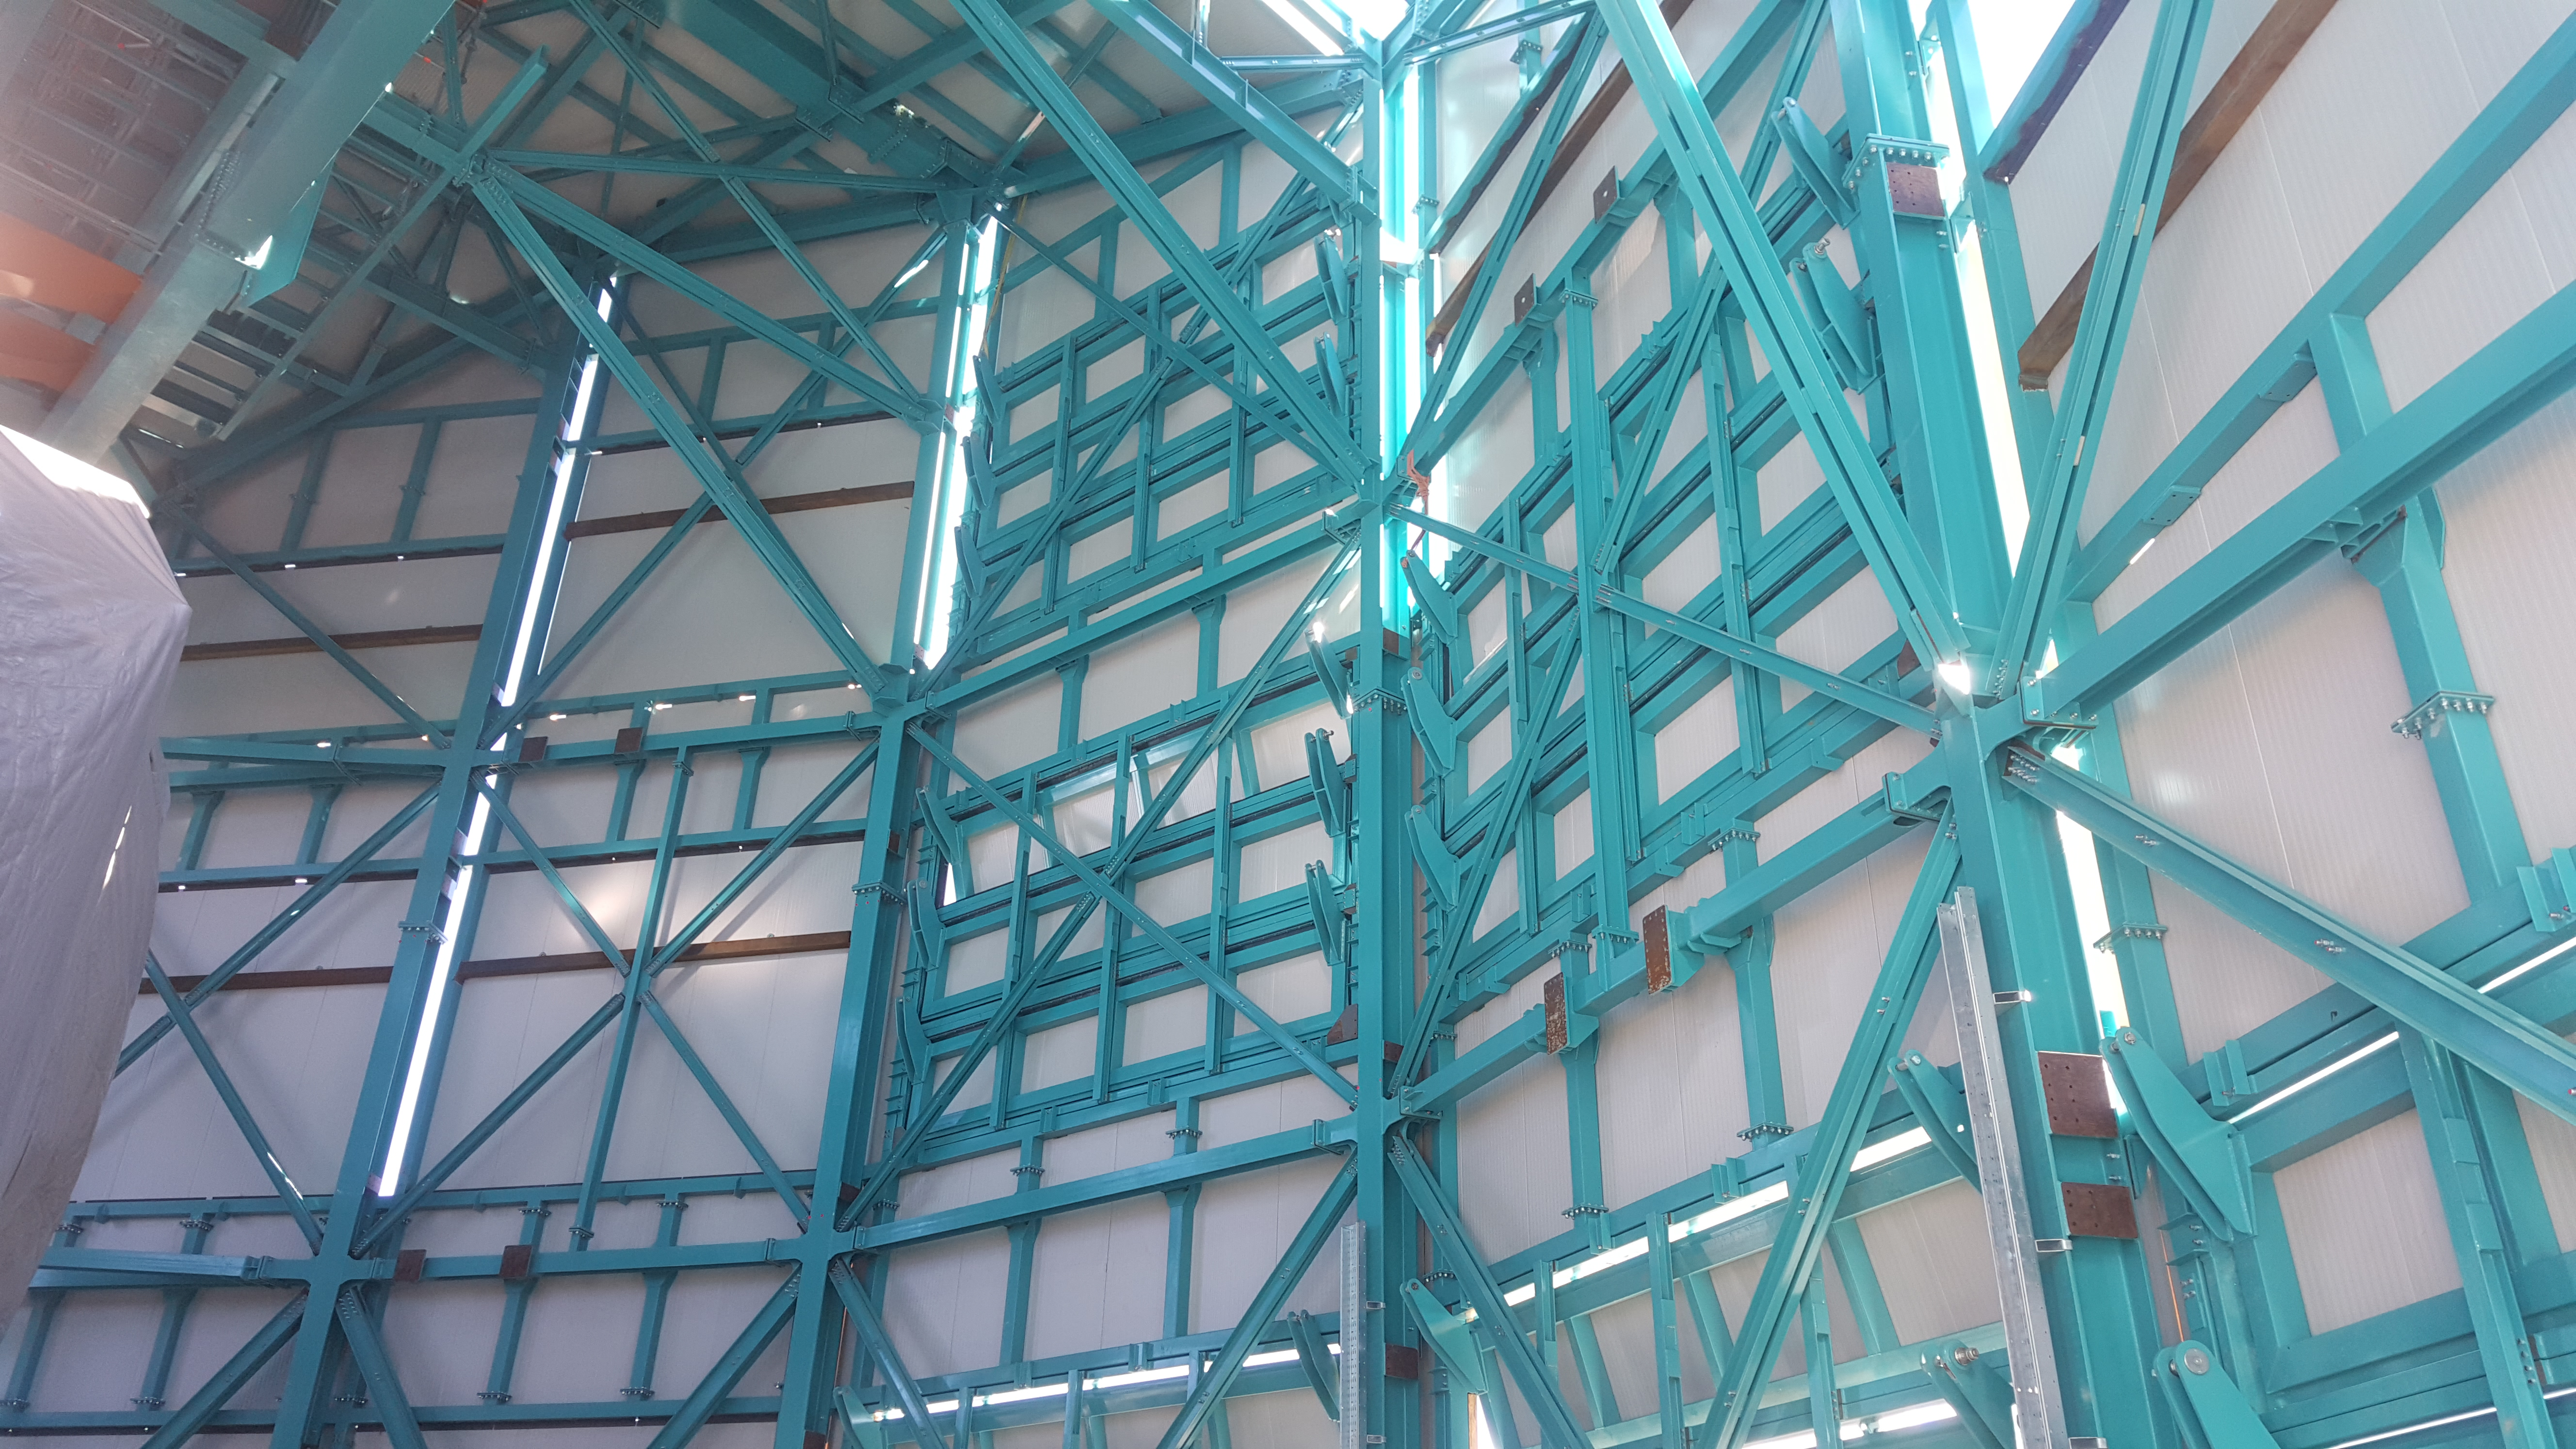

Summit Inspection May 26, 2020

A regular inspection of the Cerro Pachón construction site took place on May 26th. This visit included more work on the Dome and a detailed inspection of Telescope Mount Assembly (TMA) stored materials, as requested by TMA vendor Asturfeito.

Credit: Rubin Observatory/NSF/AURA